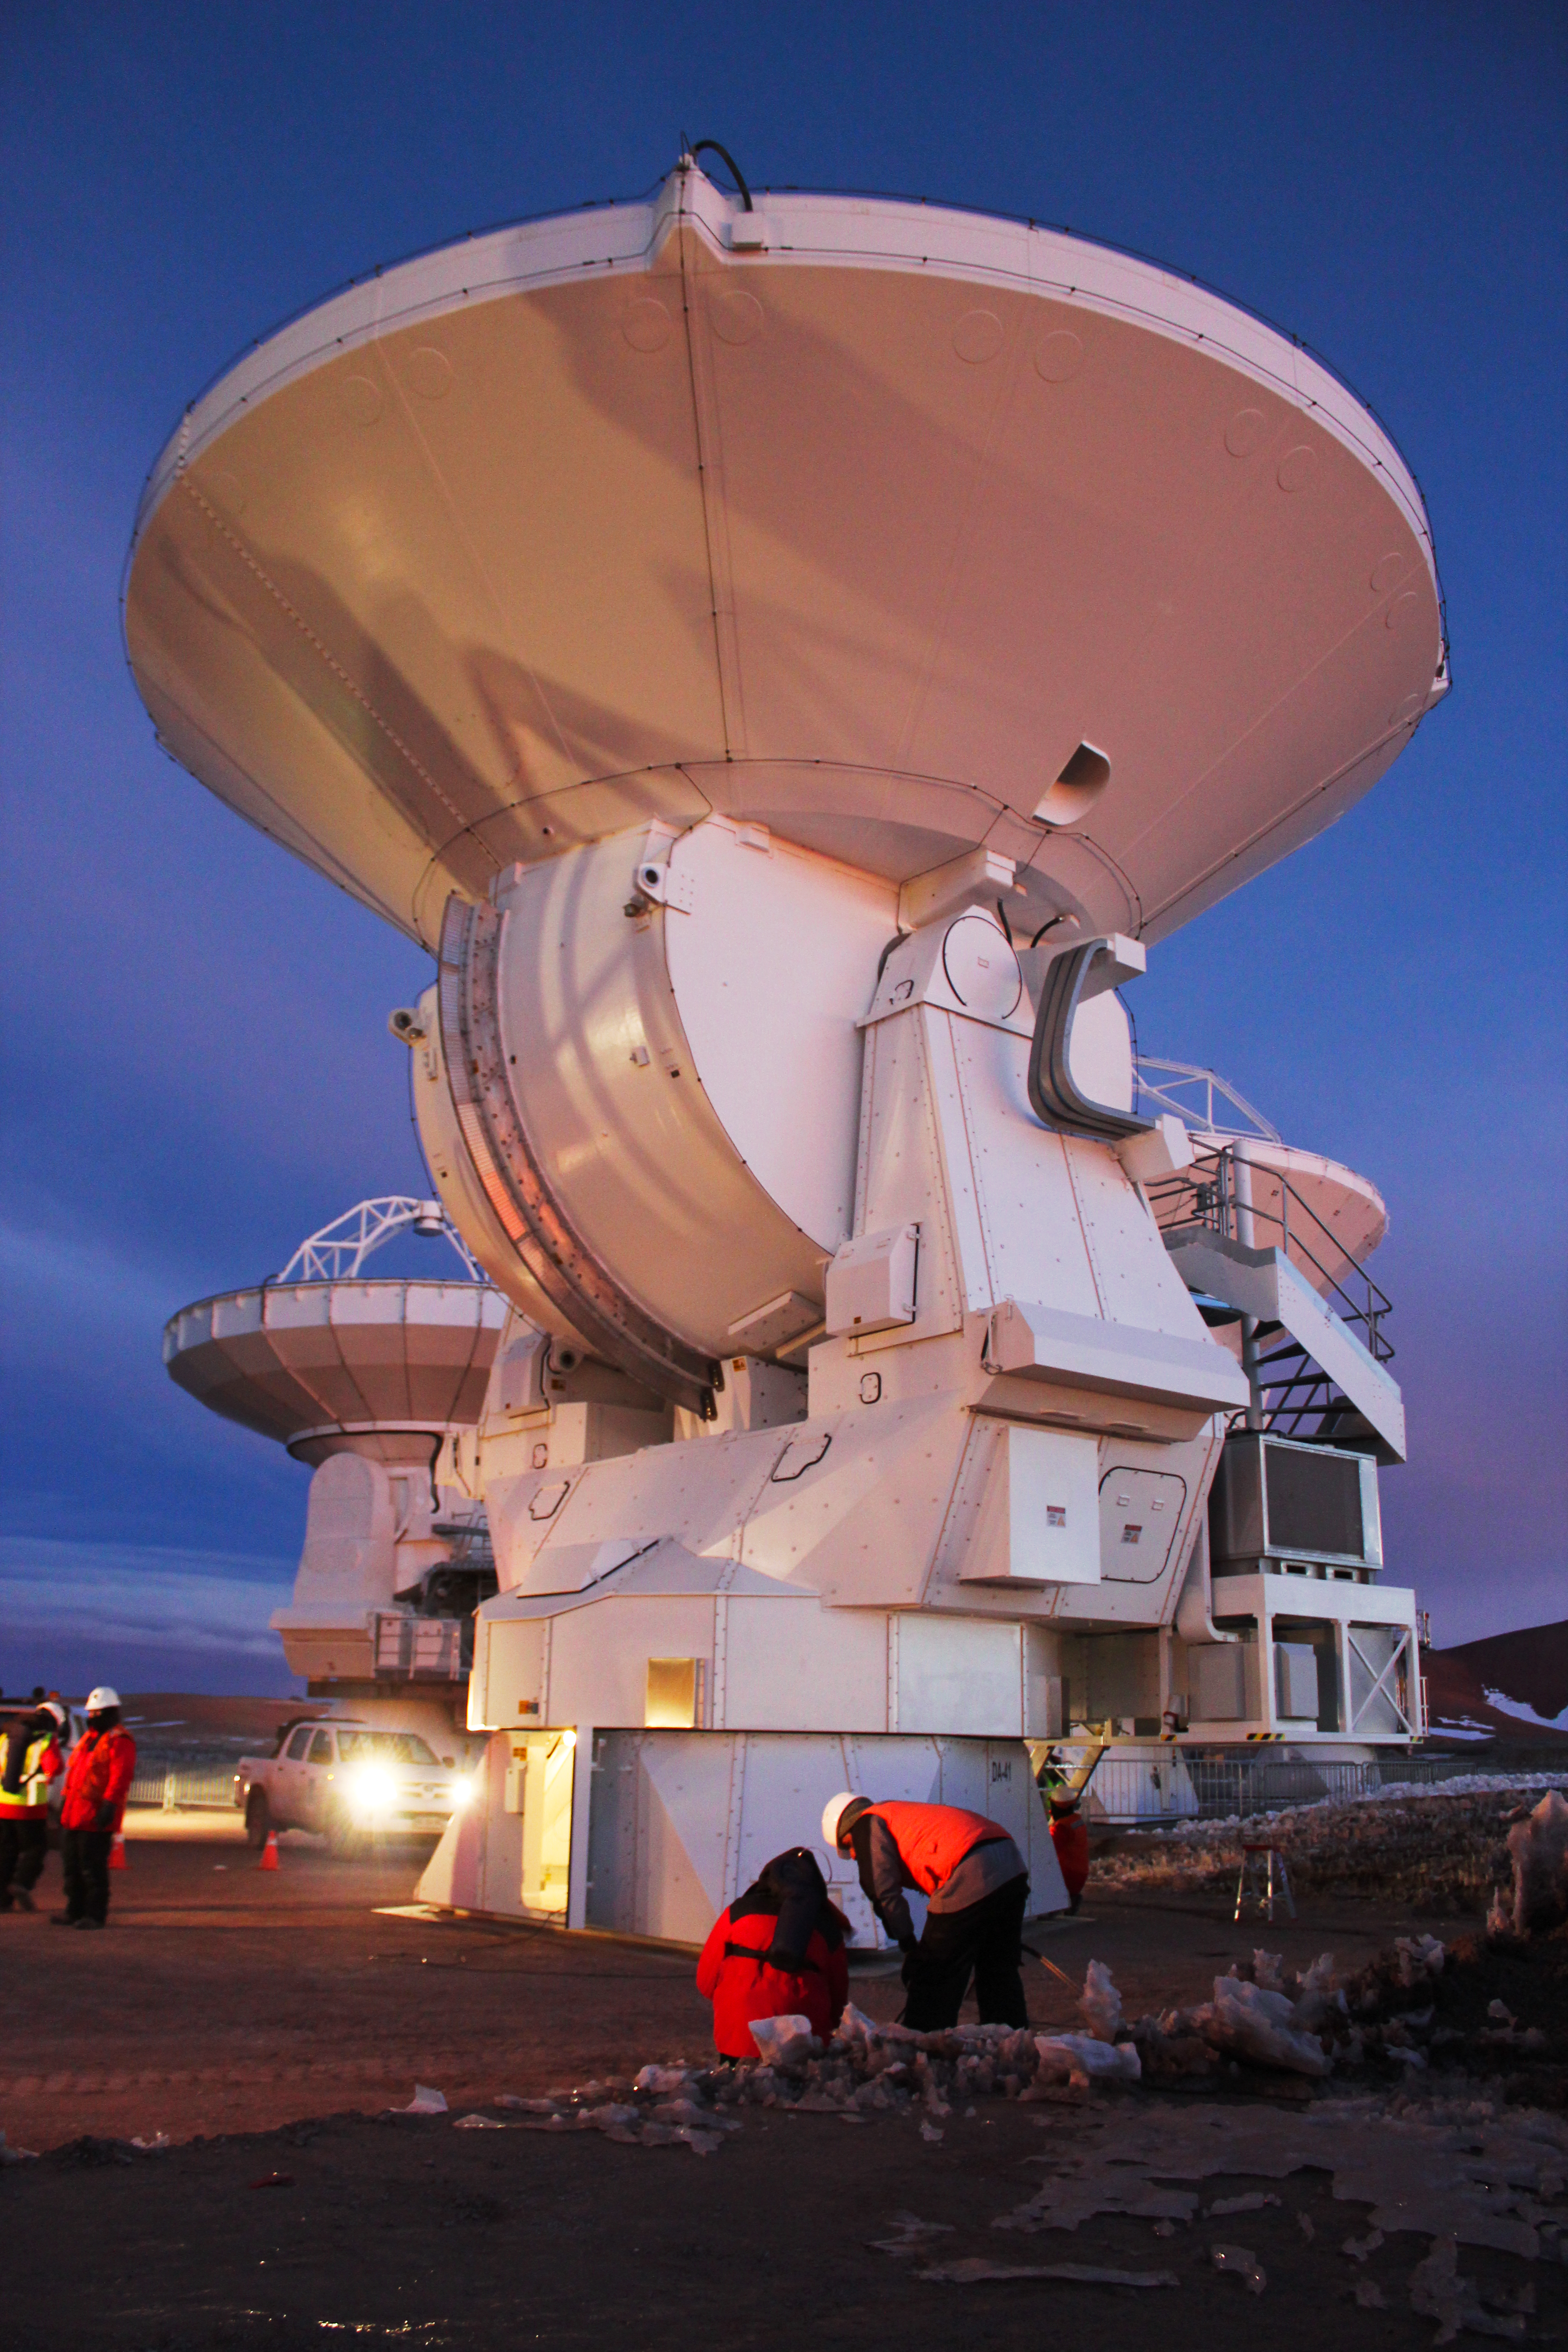

European ALMA antenna brings total on Chajnantor to 16

The first European antenna for the Atacama Large Millimeter/submillimeter Array (ALMA) reaches new heights, having been transported to the observatory’s Array Operations Site (AOS). As a busy day comes to an end, the 12-metre diameter antenna is seen here on its pad on the Chajnantor plateau, 5000 metres above sea level. It joins antennas from the other international ALMA partners, bringing the total number at the AOS to 16. Although this sounds like just another number, 16 is the number of antennas specified for ALMA to begin its first science observations, and is therefore an important milestone for the project.

Credit: ESO